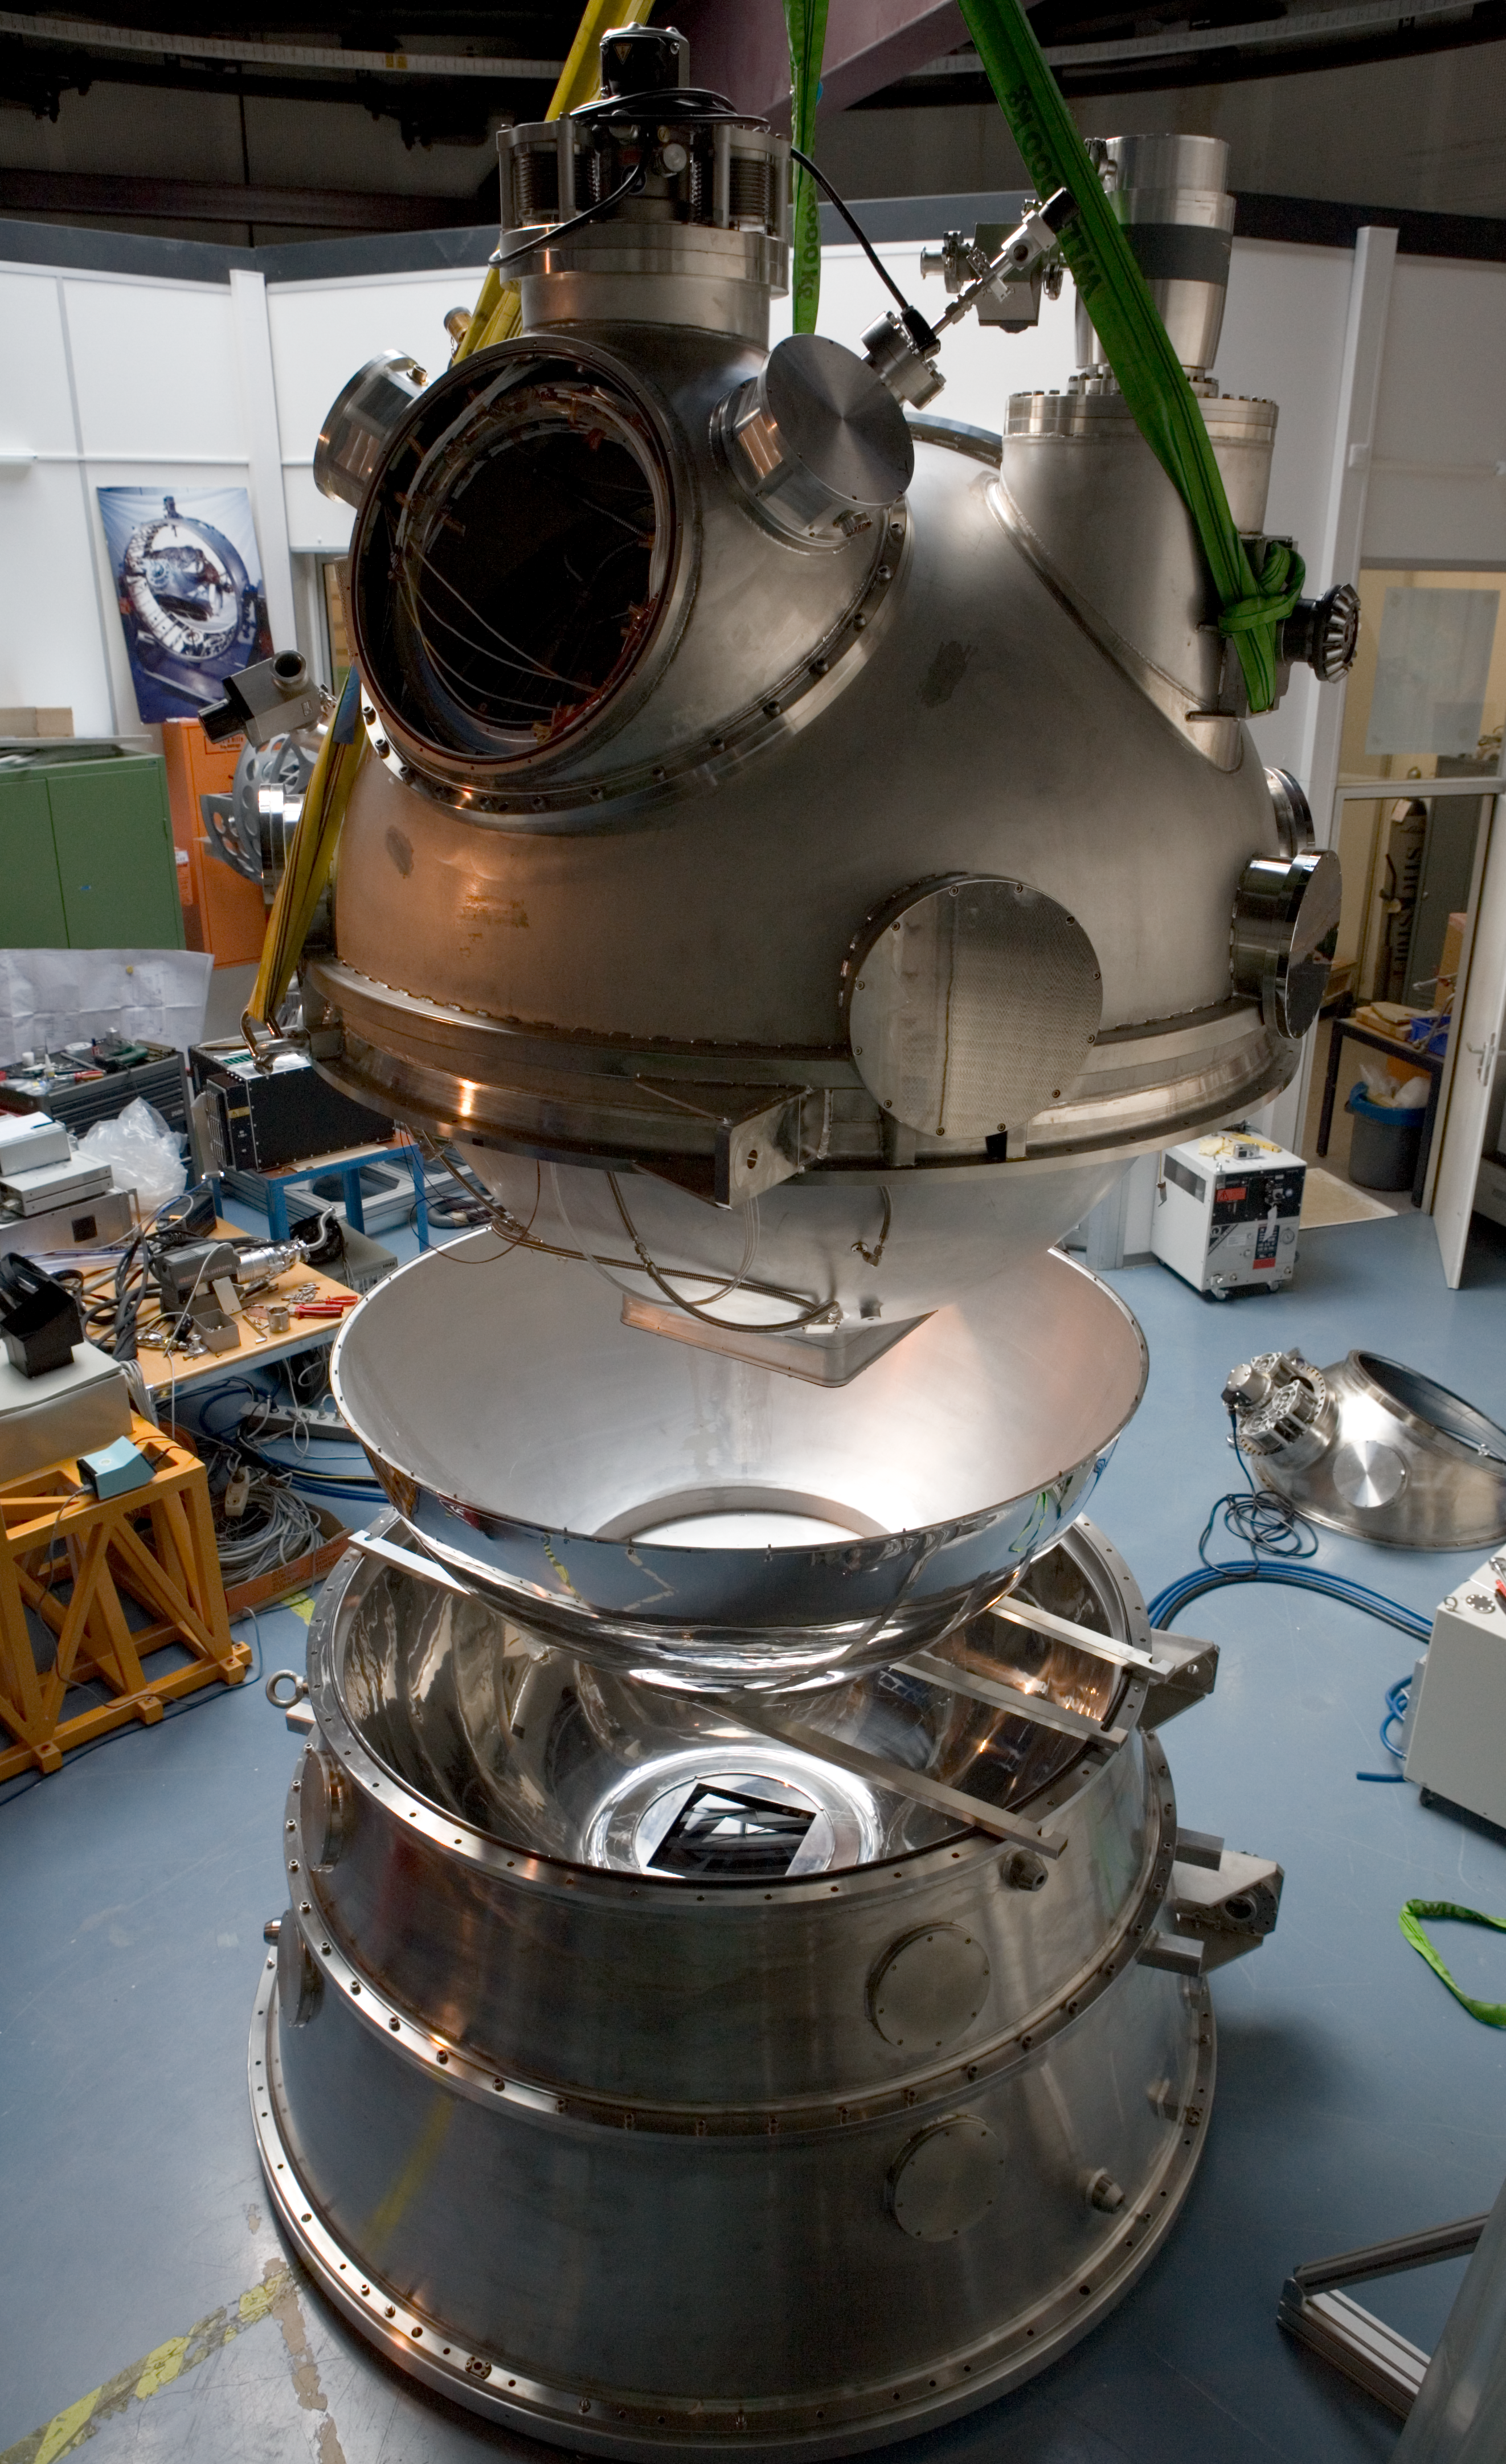

HAWK-I integration

The HAWK-I instrument in the integration hall at ESO's headquarter in Garching in February 2007.

Credit: ESO